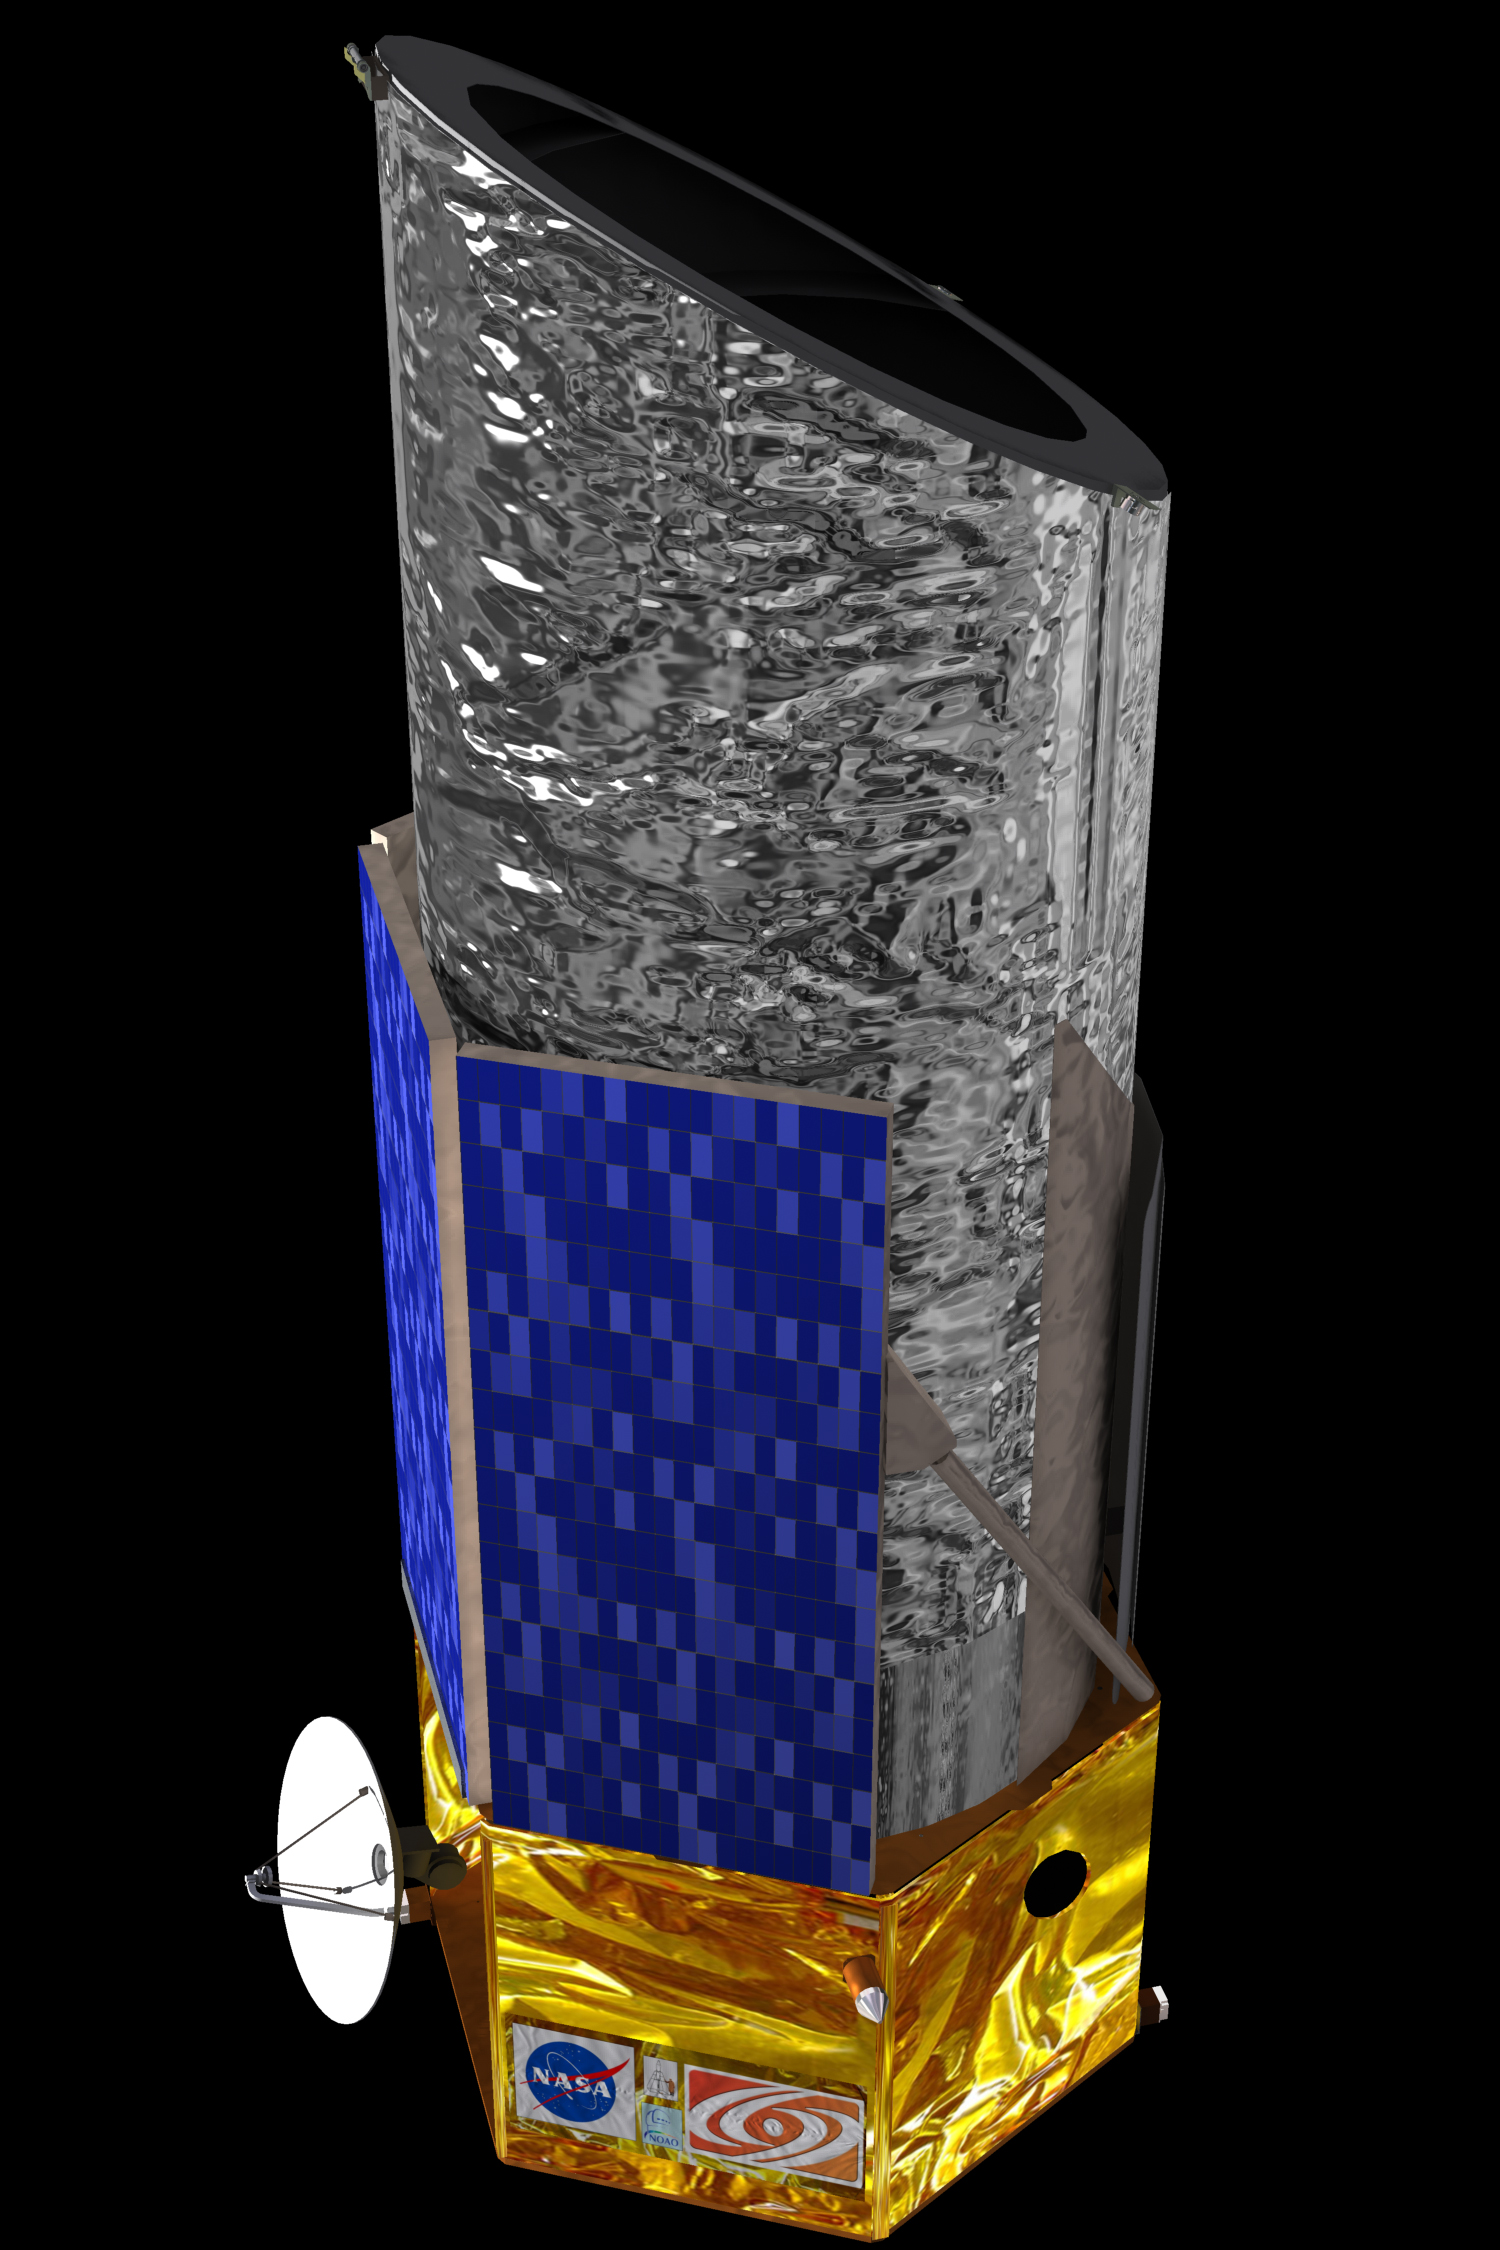

NASA Funds Development of Destiny: The Dark Energy Space Telescope

Artist's rendition of the Destiny spacecraft

Credit: NASA/GSFC